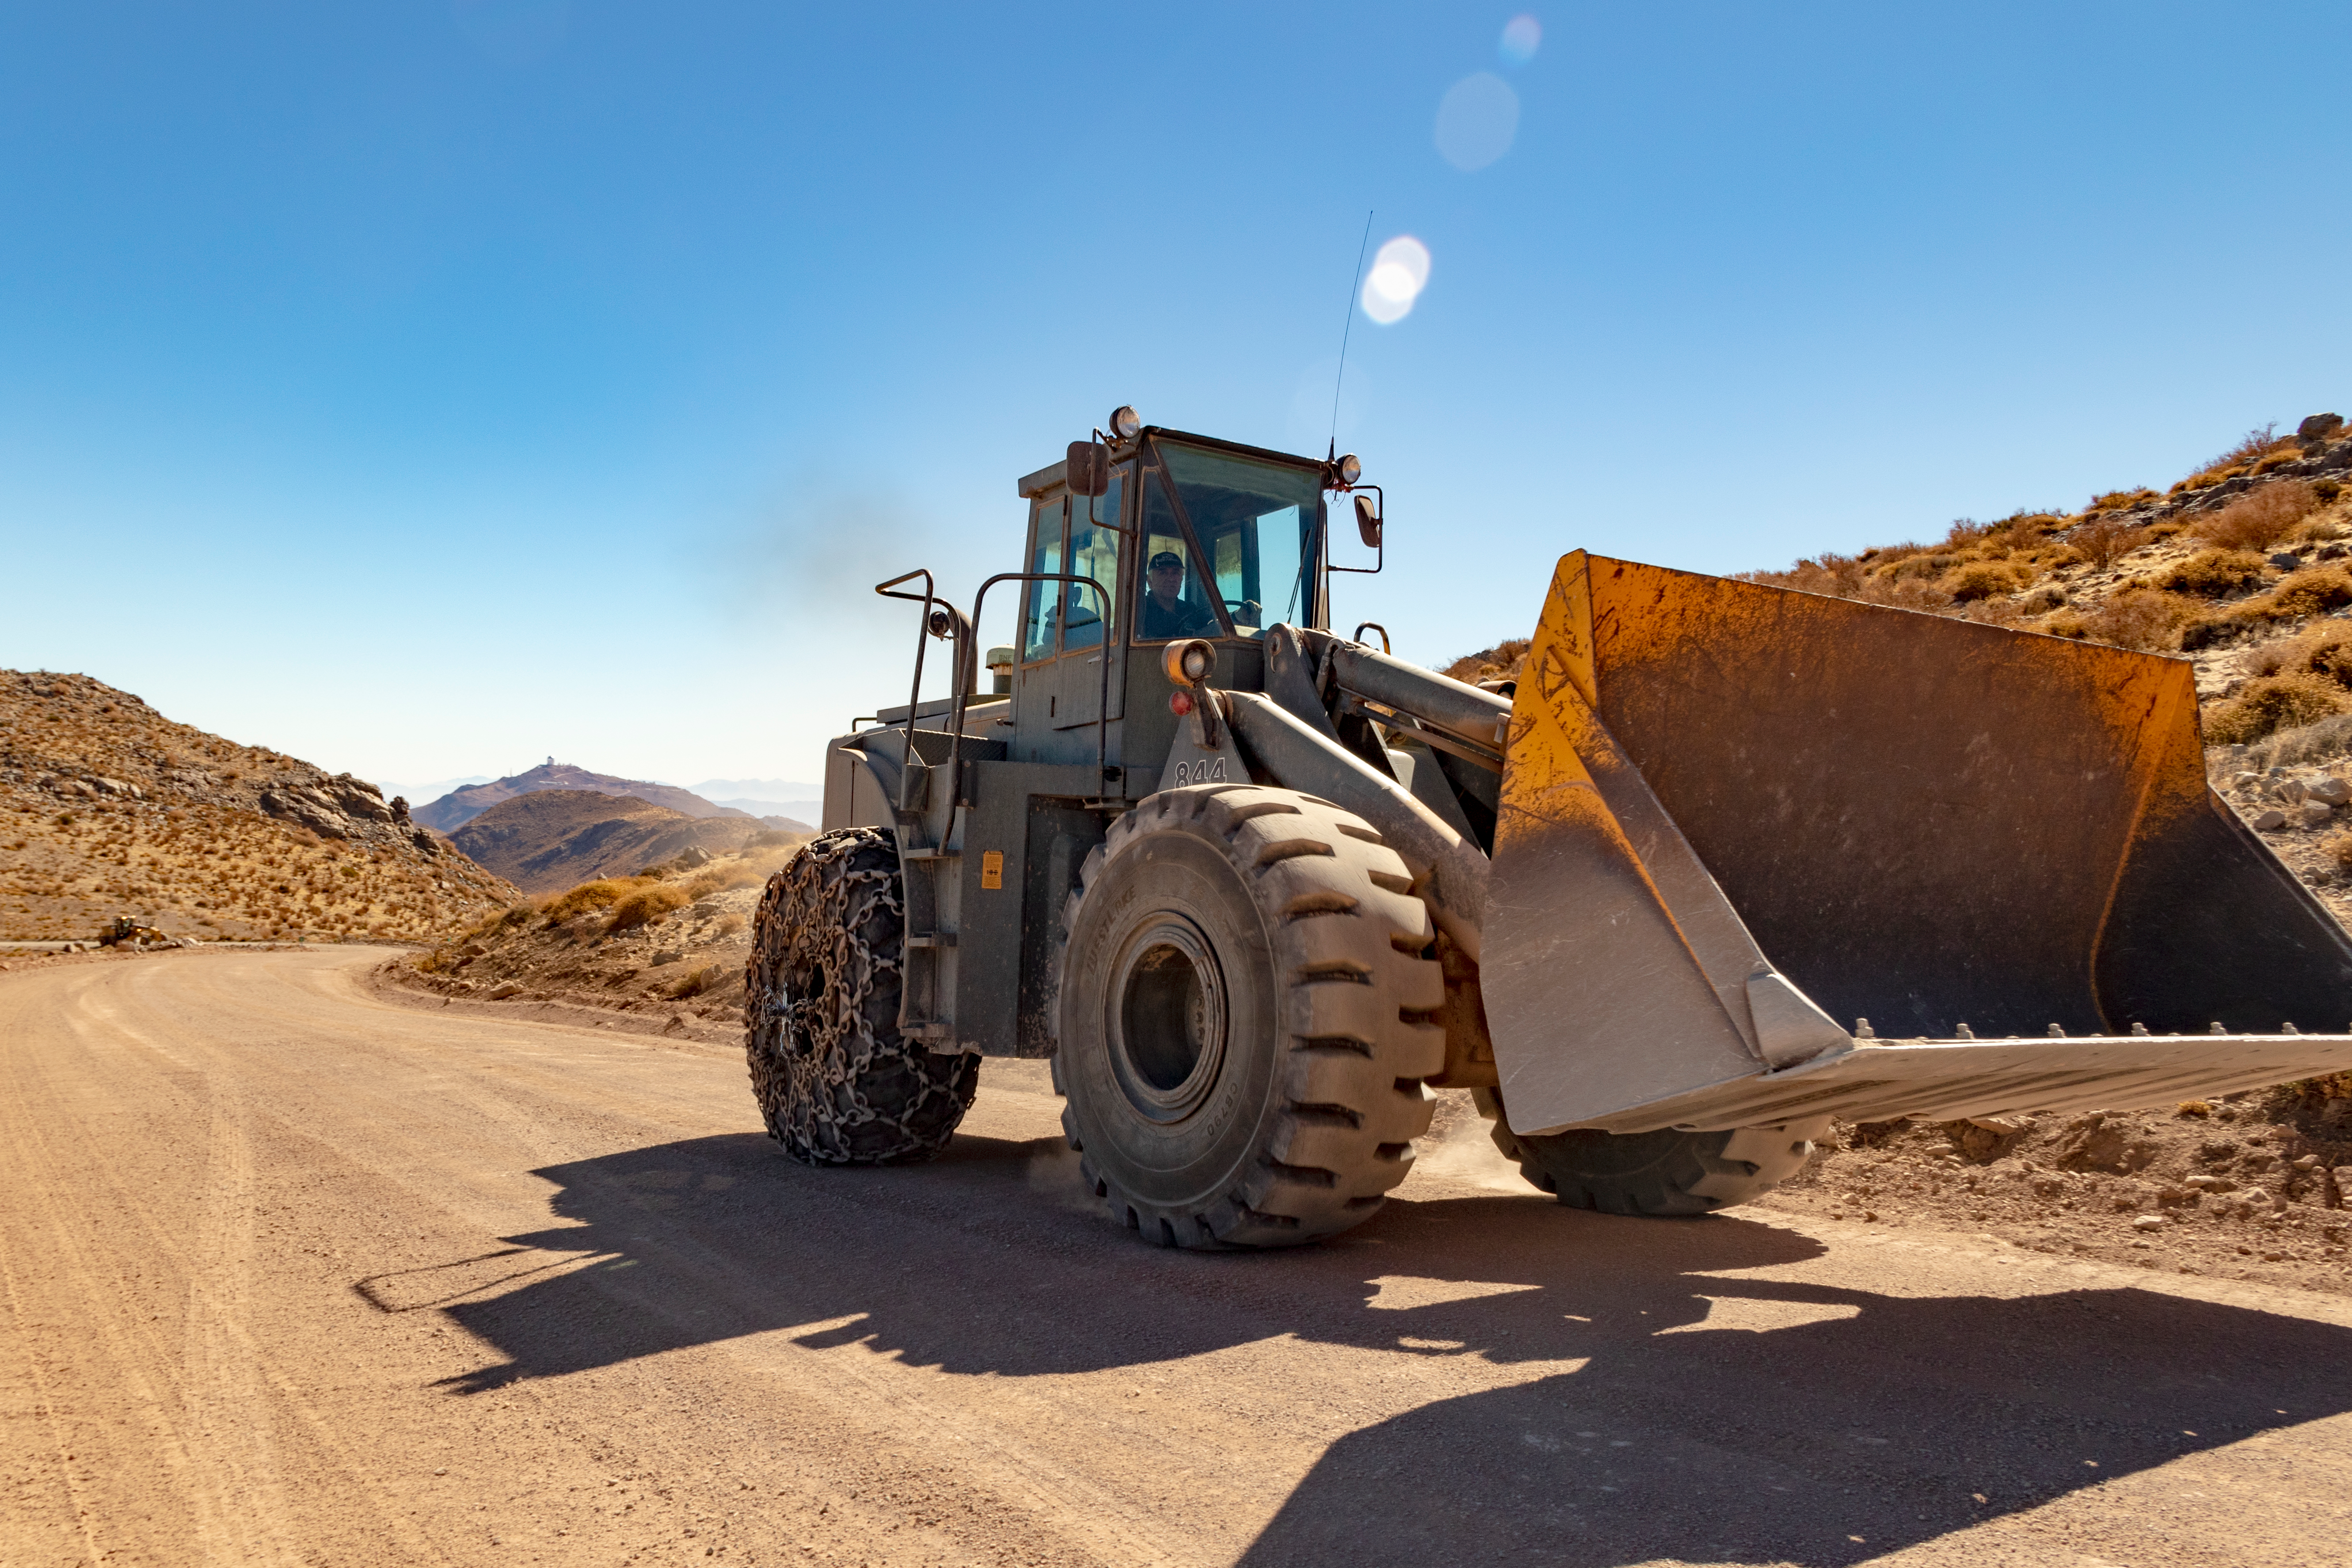

M1M3 Transported to the Summit

The LSST Primary/Tertiary Mirror (M1M3) arrived in the port of Coquimbo on May 7, and was transported to the LSST summit facility building over the next several days. It arrived on the summit on May 11, 2019.

Credit: Rubin Observatory/NSF/AURA